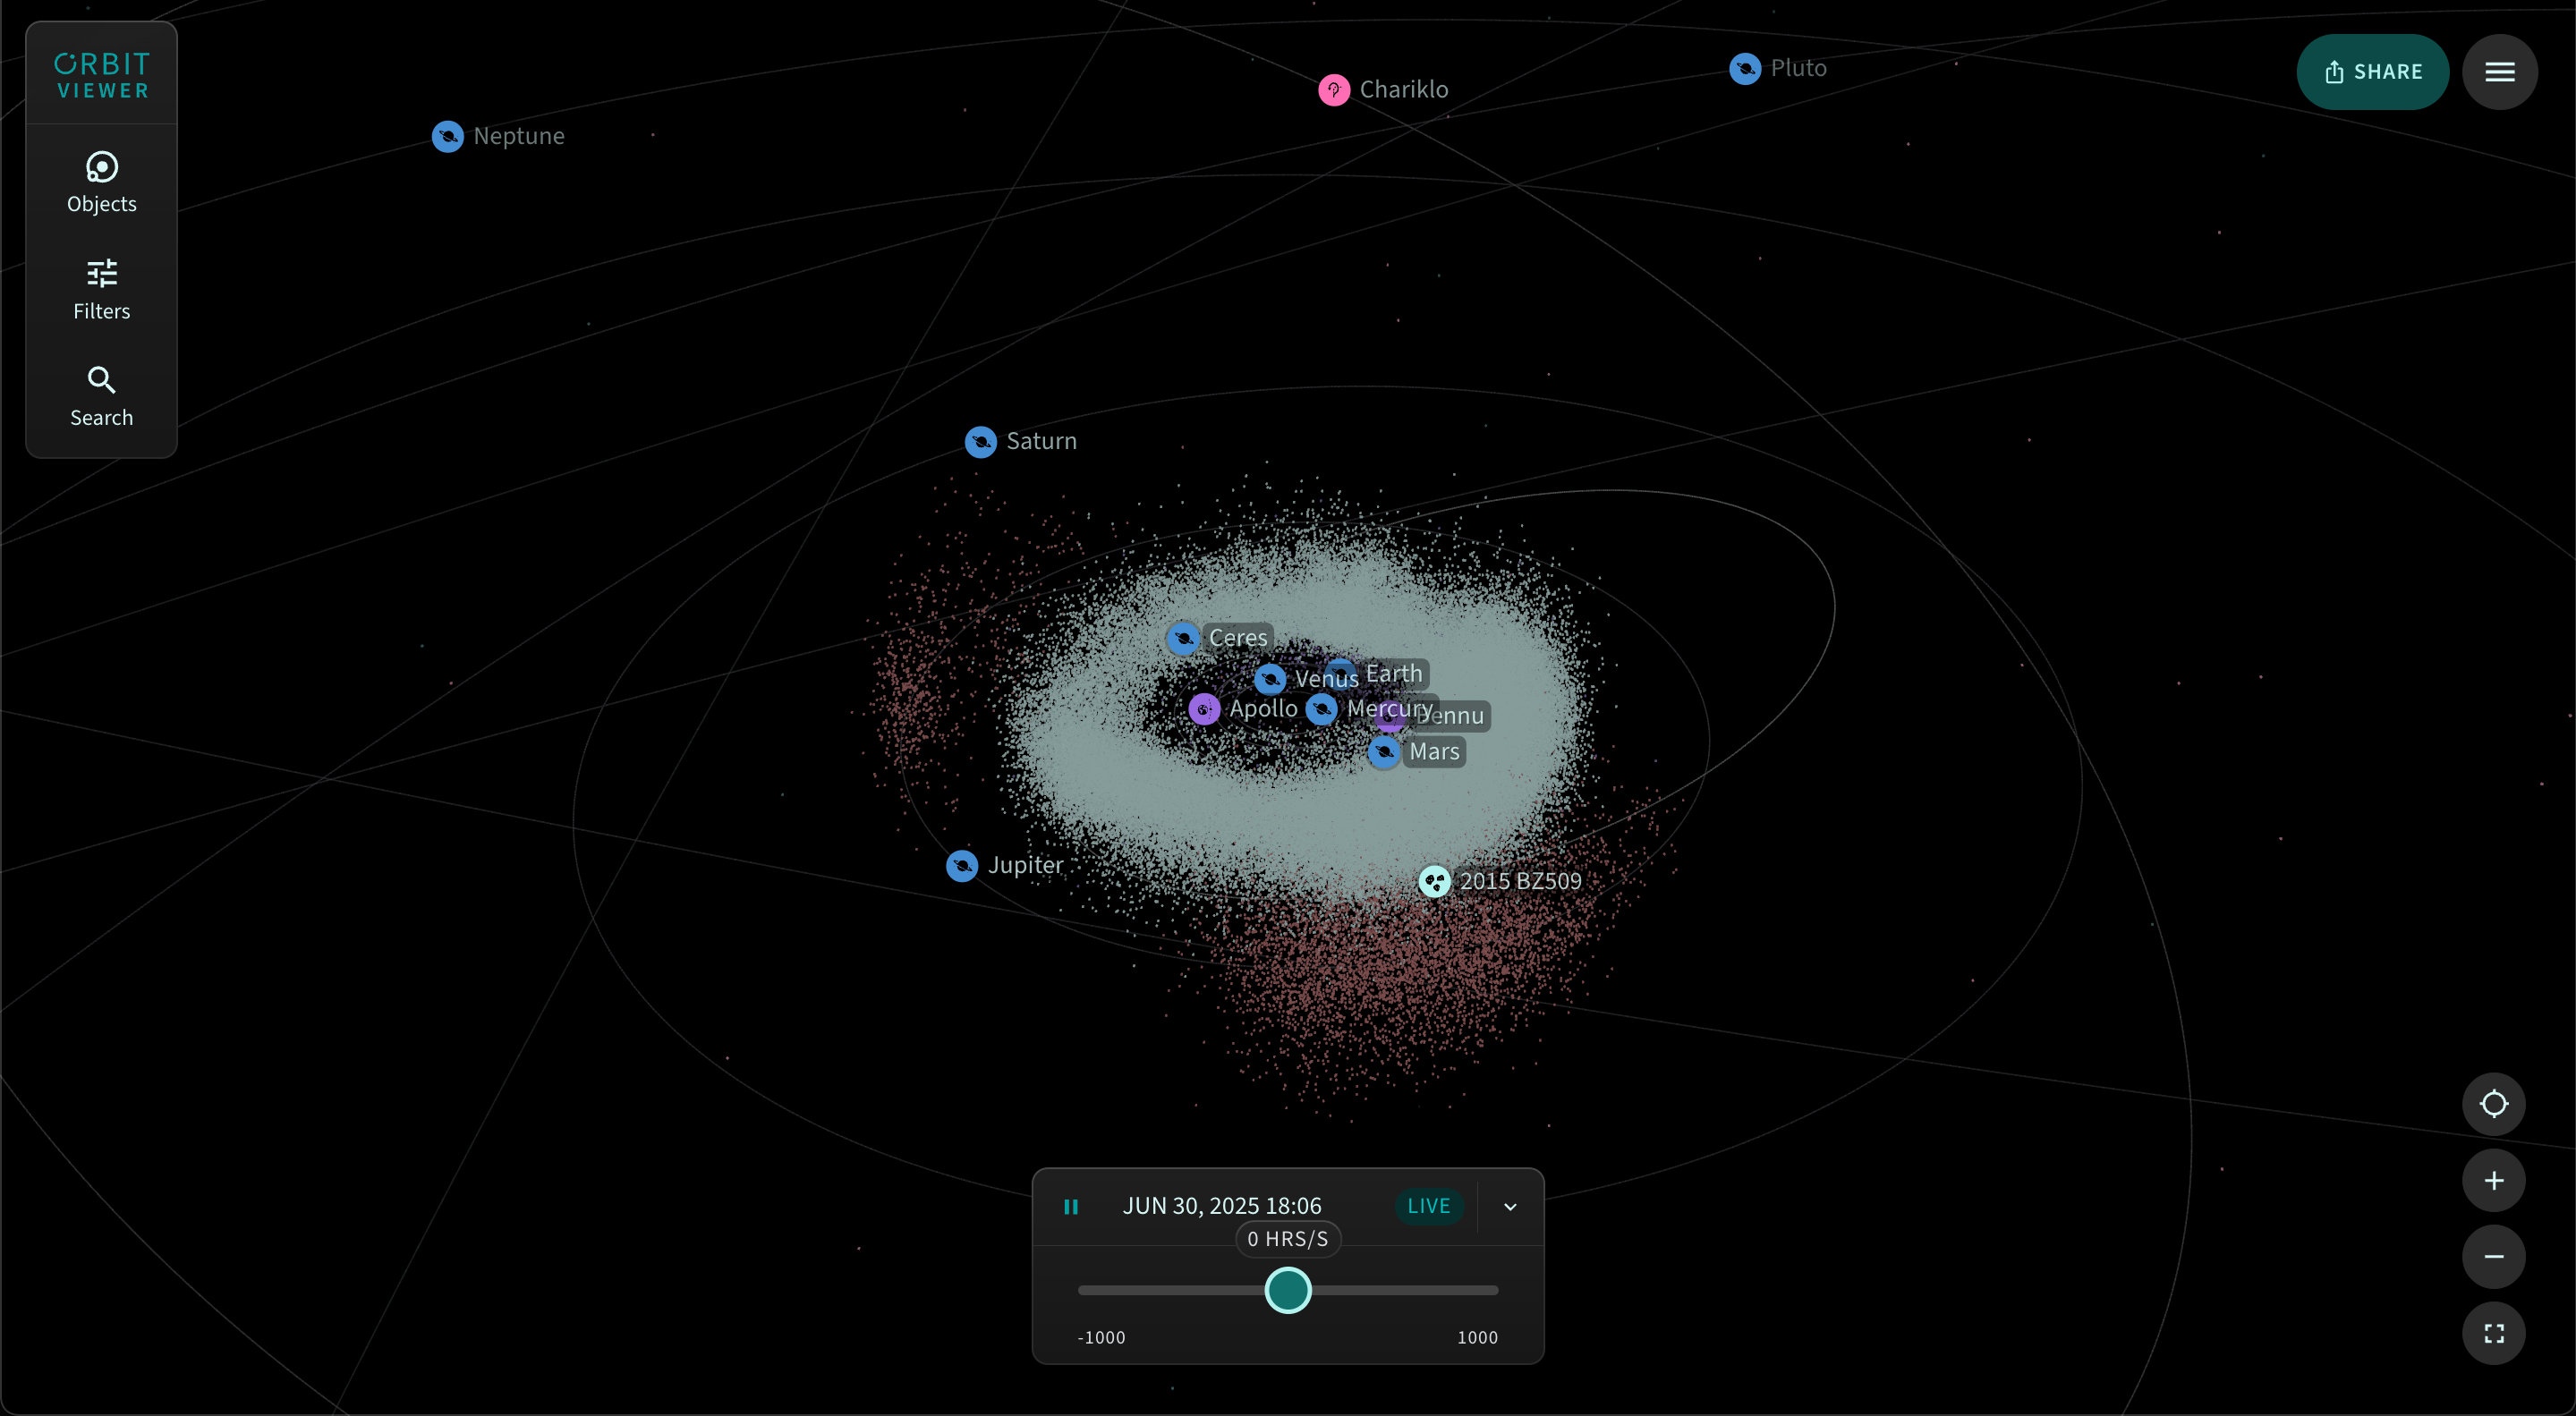

Orbitviewer

The main viewing screen of Orbitviewer, a groundbreaking new web app developed by NSF–DOE Vera C. Rubin Observatory that brings the dynamic movement of objects in our Solar System to life.

Credit: RubinObs/NOIRLab/NSF/AURA